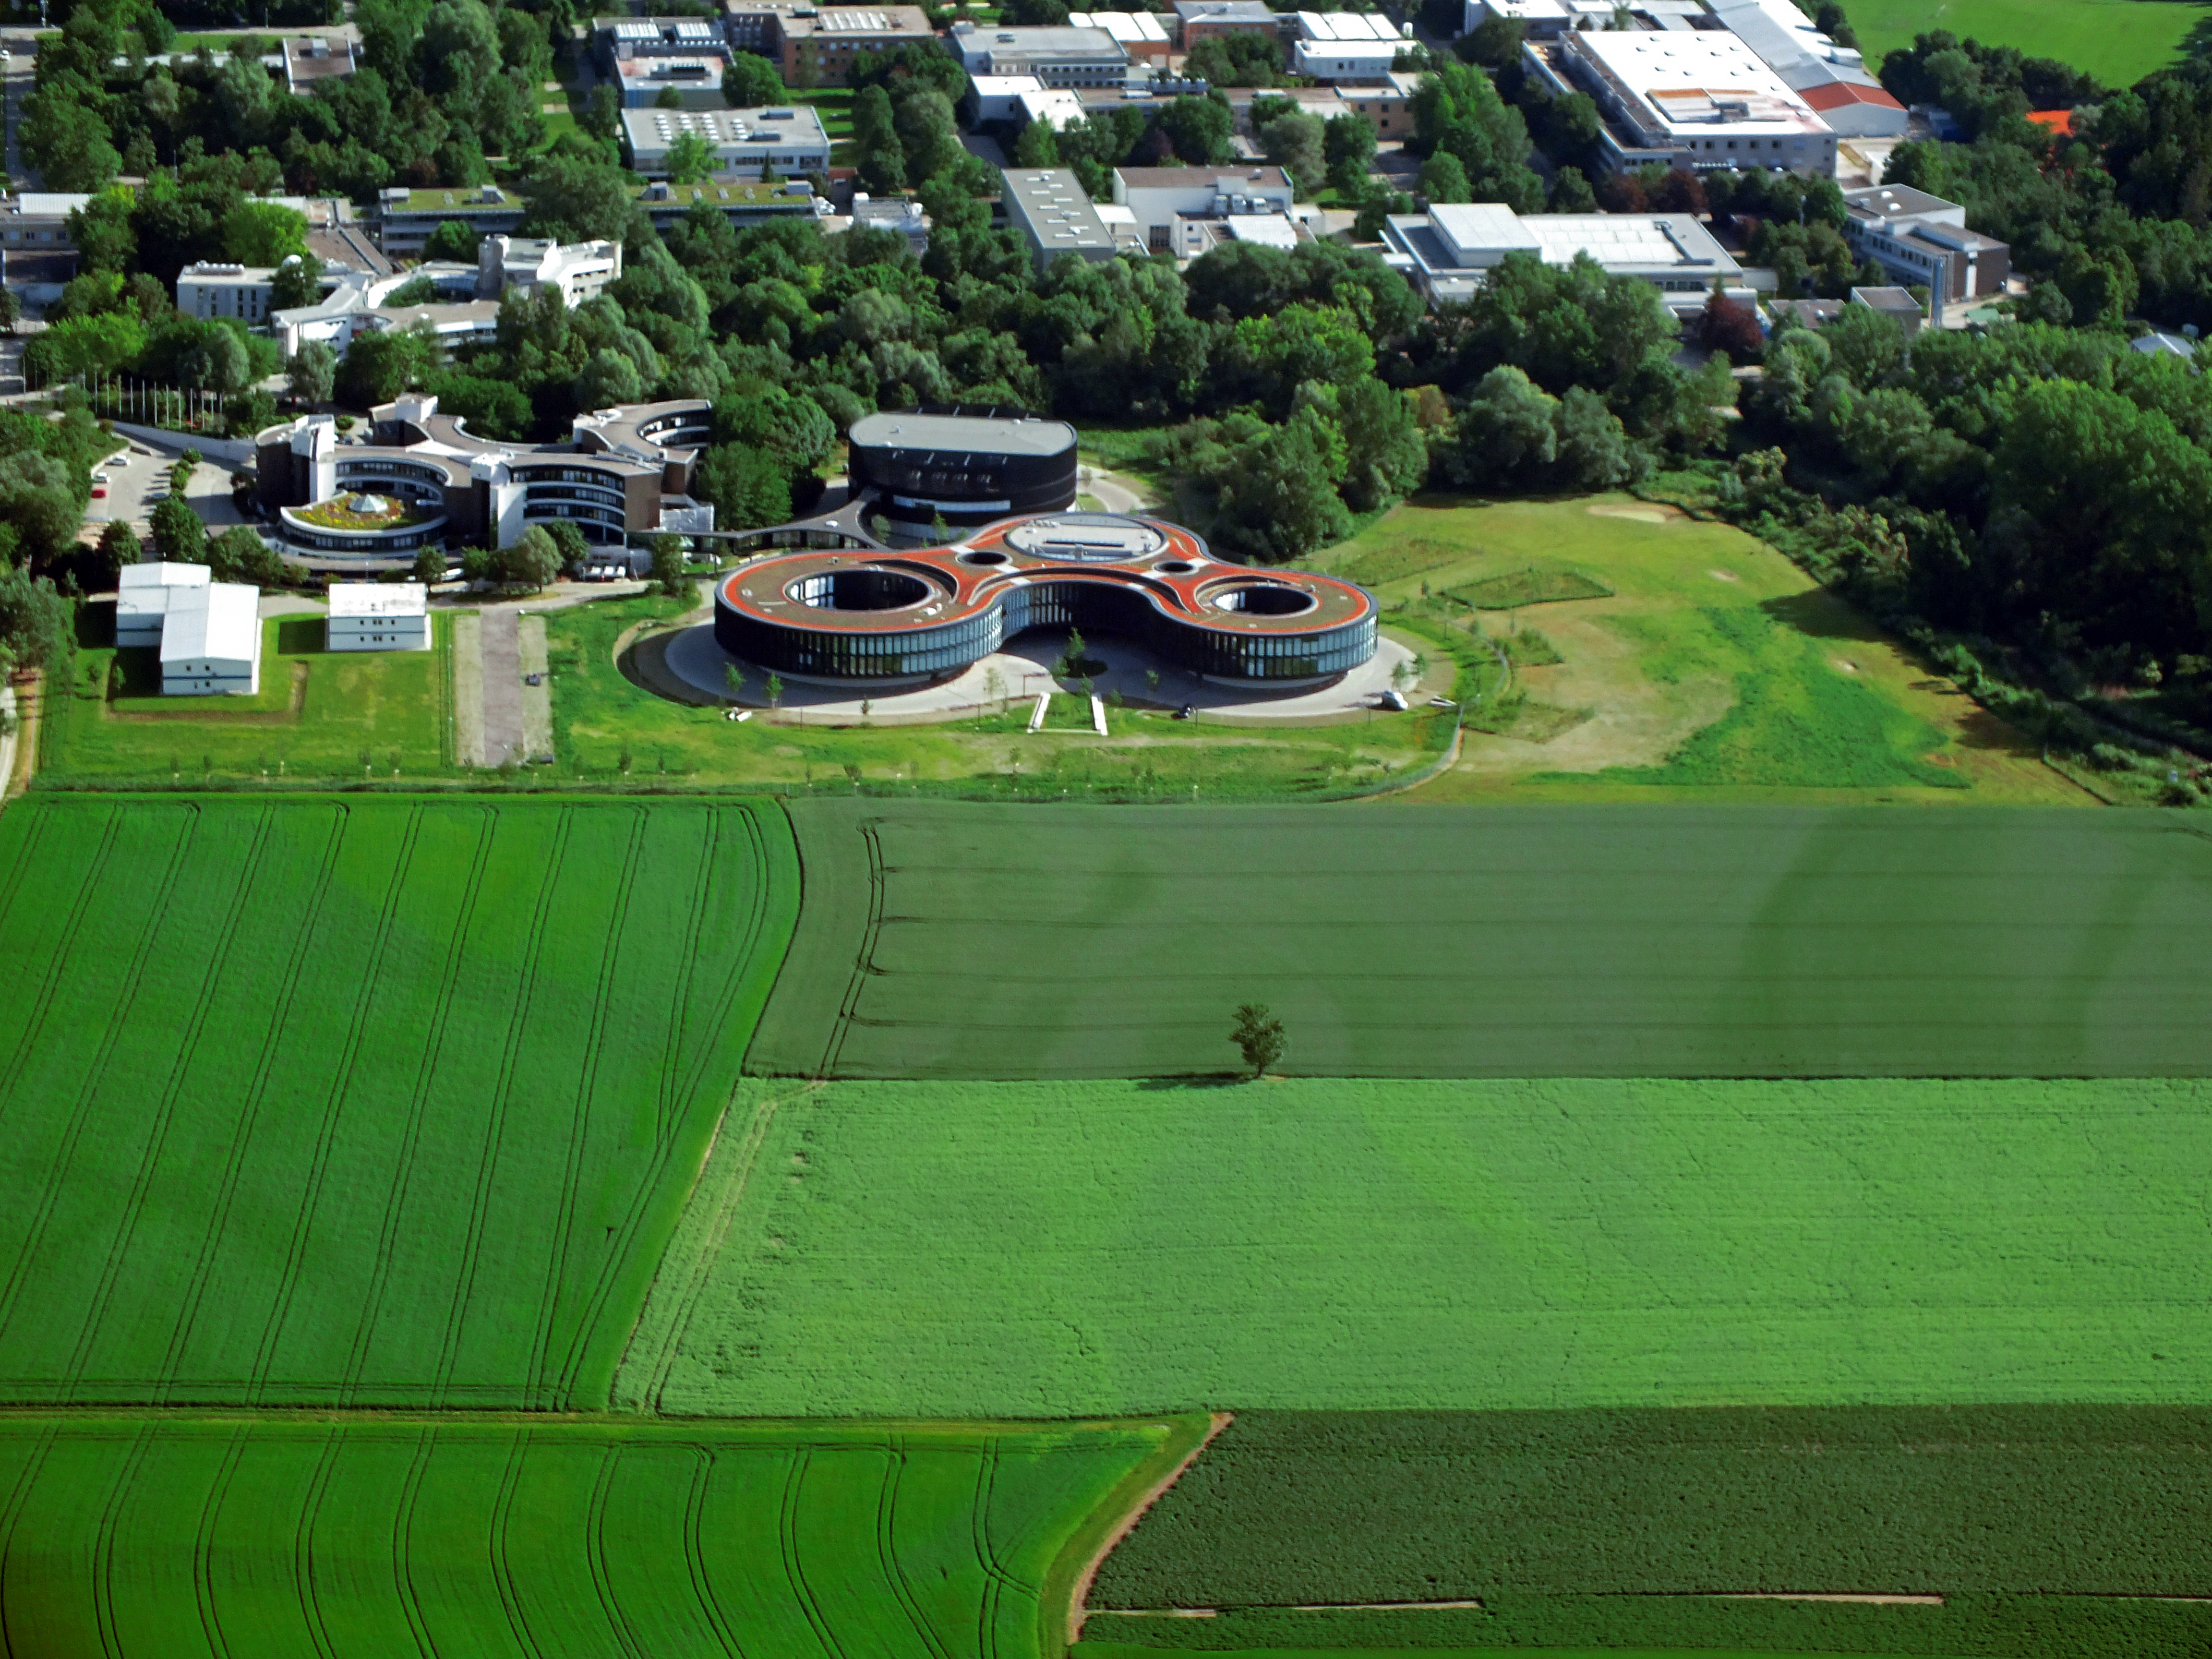

ESO Headquarters seem from above

This aerial image shows the ESO Headquarters in Garching, Germany, which is situated on the southern end of the Science Campus in Garching.

Credit: ESO/E. Graf